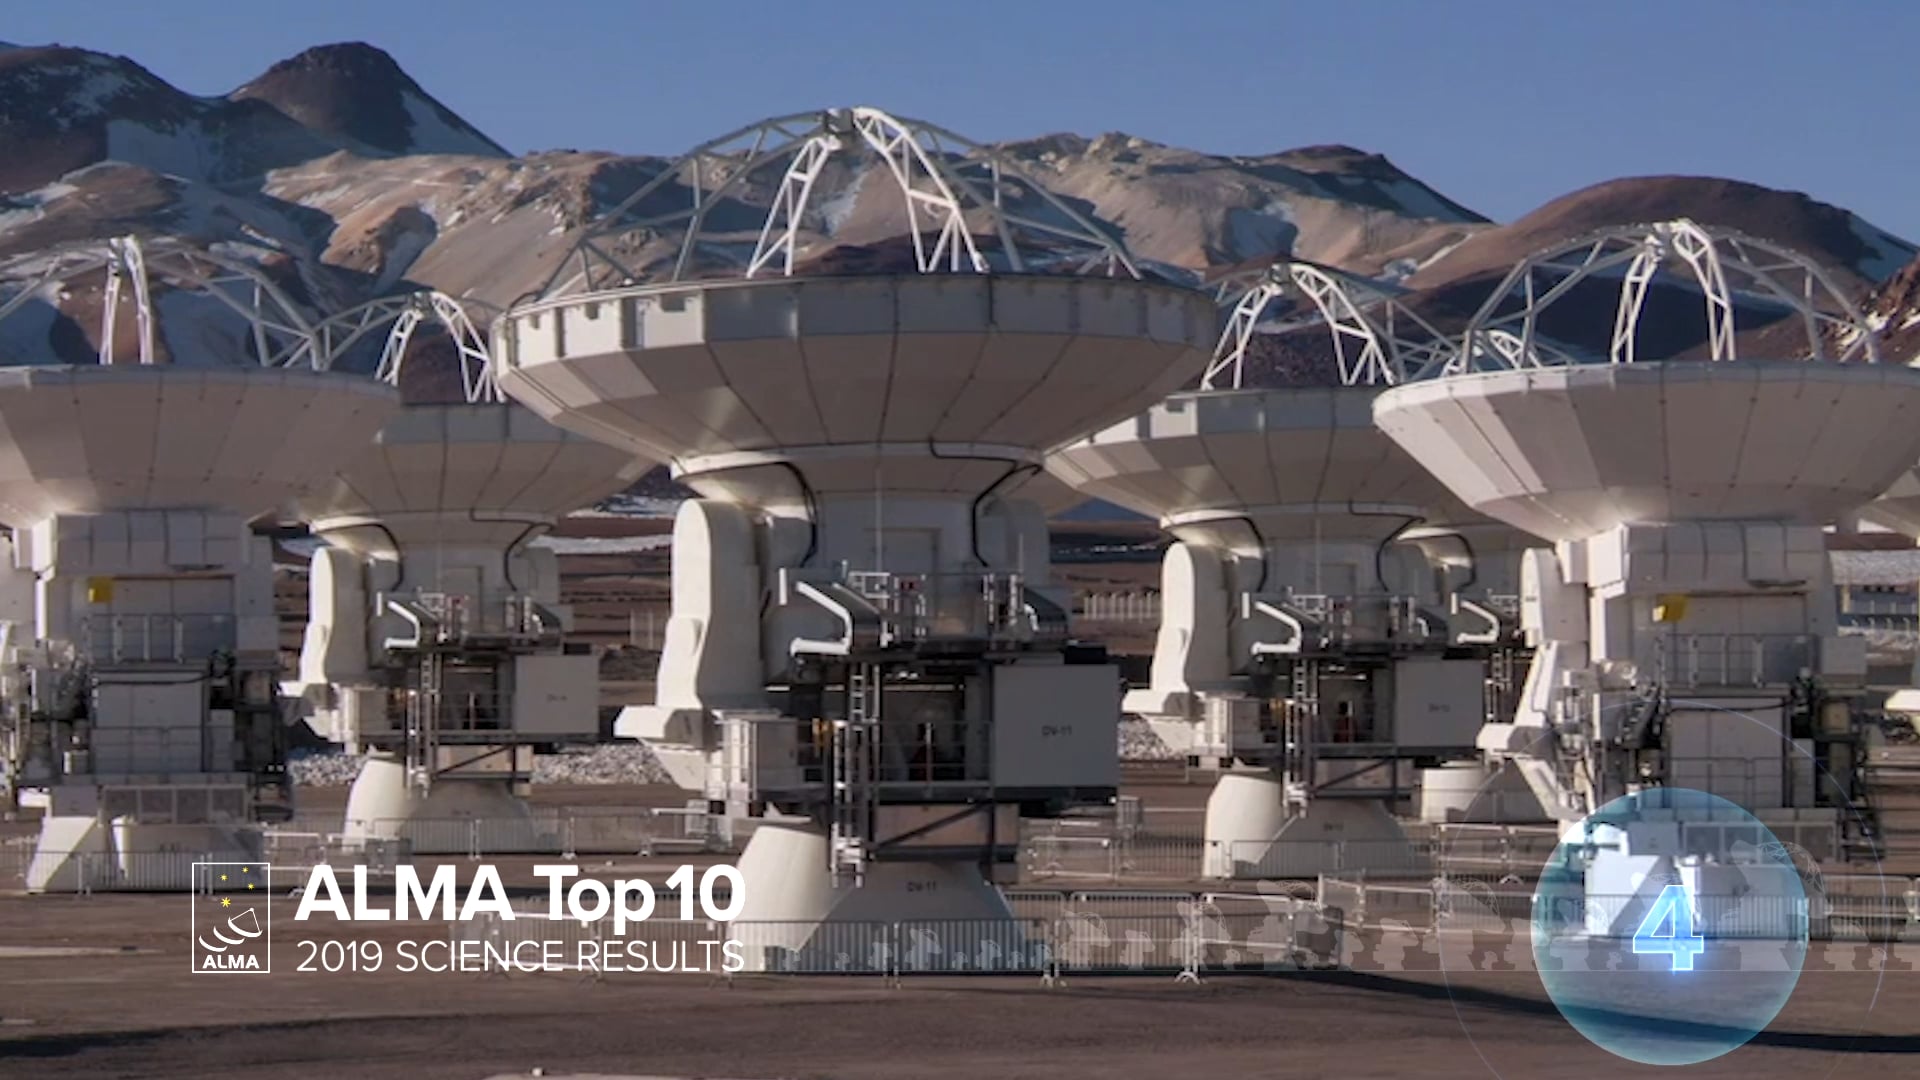

04 - ALMA Top 10 - PHANGS: A New Survey Unravels the Relationship between Star-forming Clouds and their Host Galaxies.

A new survey unravels the relationship between star-forming clouds and their host galaxies. Galaxies come in a wide variety of shapes and sizes. Some of the most significant differences among galaxies, however, relate to where and how they form new stars. Compelling research to explain these differences has been elusive, but that is about to change. A vast, new research project with the Atacama Large Millimeter/submillimeter Array (ALMA), known as PHANGS-ALMA (Physics at High Angular Resolution in Nearby GalaxieS), delves into this question with far greater power and precision than ever before by measuring the demographics and characteristics of a staggering 100,000 individual stellar nurseries spread throughout 74 galaxies.

Credit: NRAO/AUI/NSF